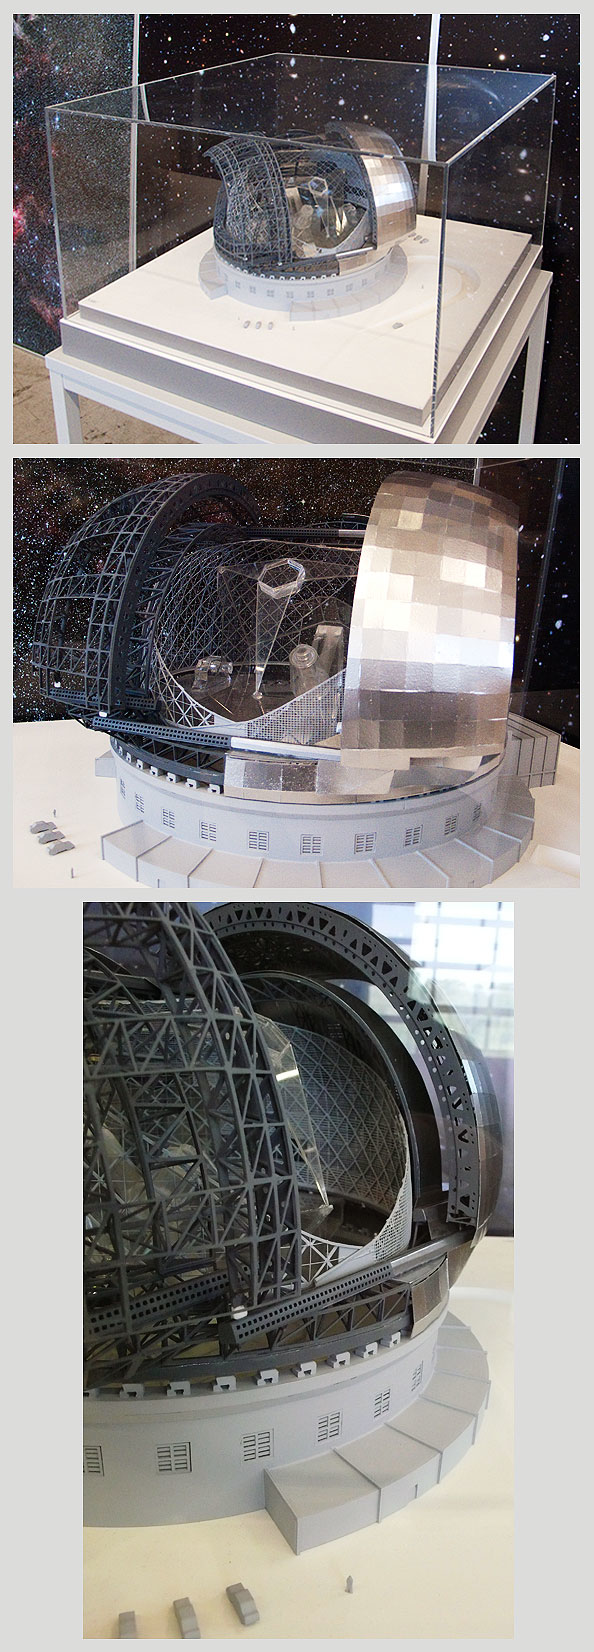

ELT-ENC-S

ELT enclosure (with plexiglass "telescope" inside), scale 1:300

Model dimensions: (LxWxH): 71cm x 68cm x 52cm

The design for the ELT shown here is preliminary.

Credit: ESO